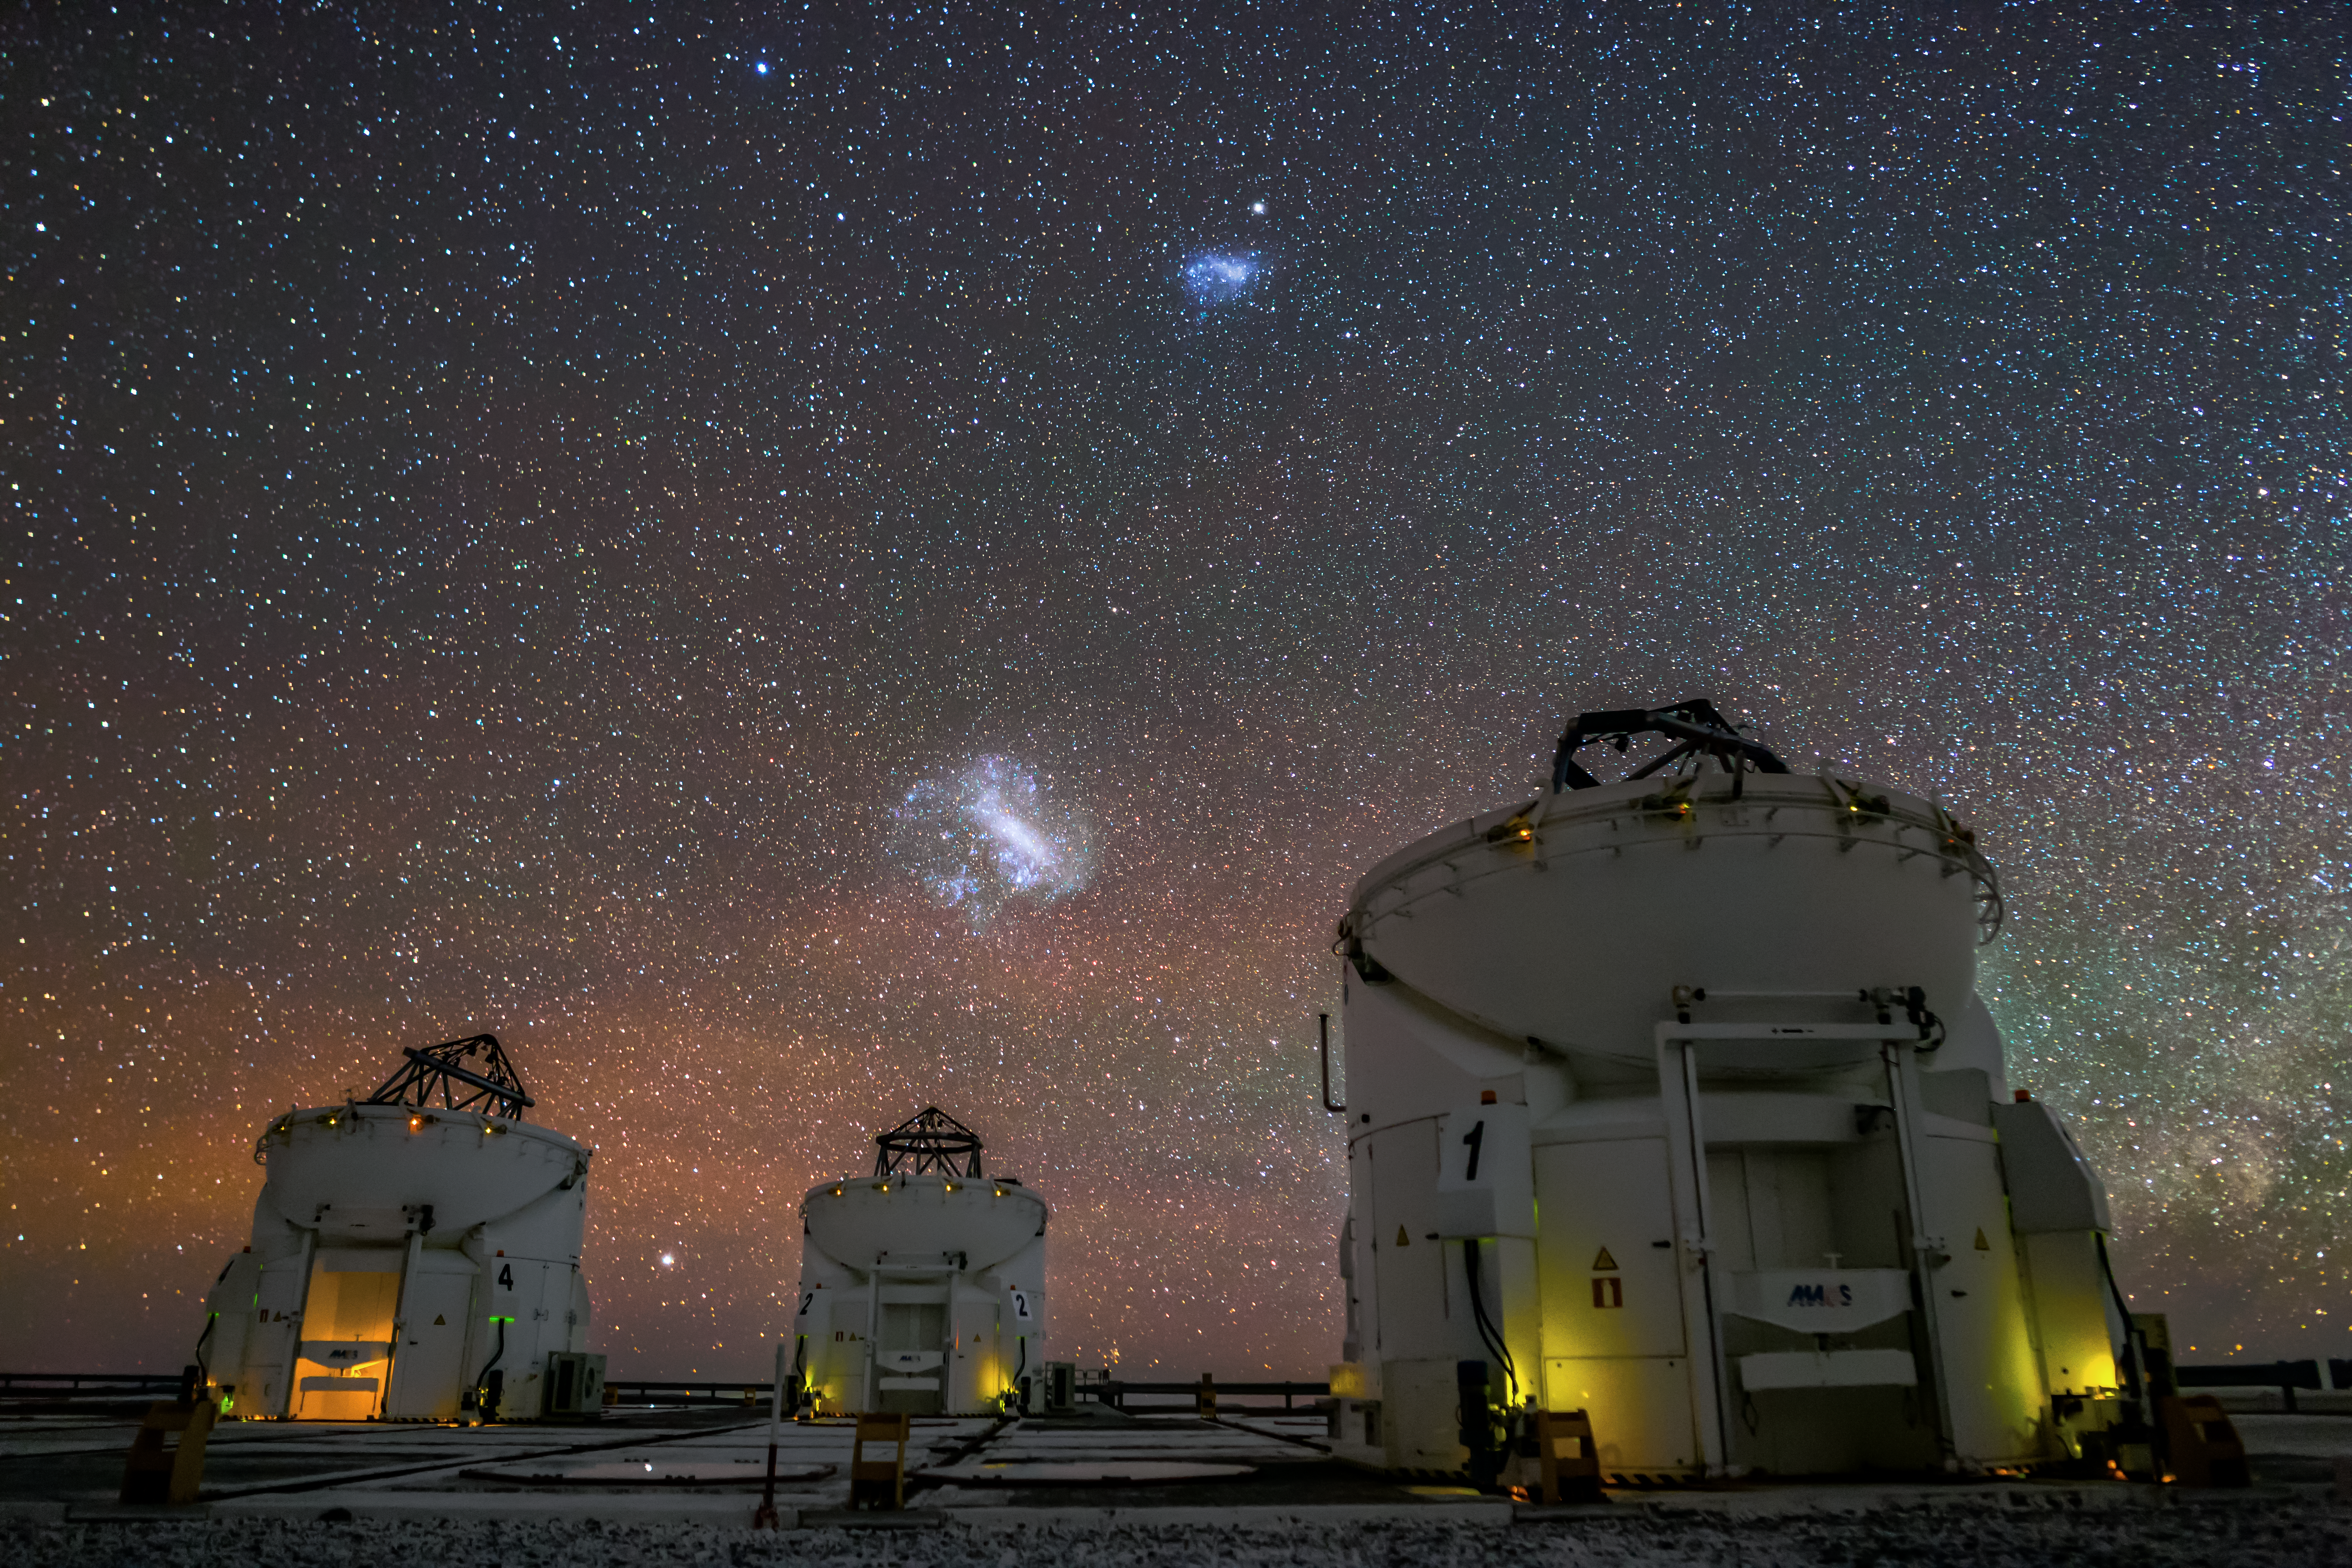

The Magellanic Clouds

The Magellanic Clouds are satellite galaxies of the Milky Way. These dwarf galaxies, which orbit the galactic centre, are only visible from the Southern Hemisphere. Here, they are seen above the Auxiliary Telescopes of ESO's Very Large Telescope (VLT) in Paranal, Chile.

Credit: J. C. Muñoz/ESO